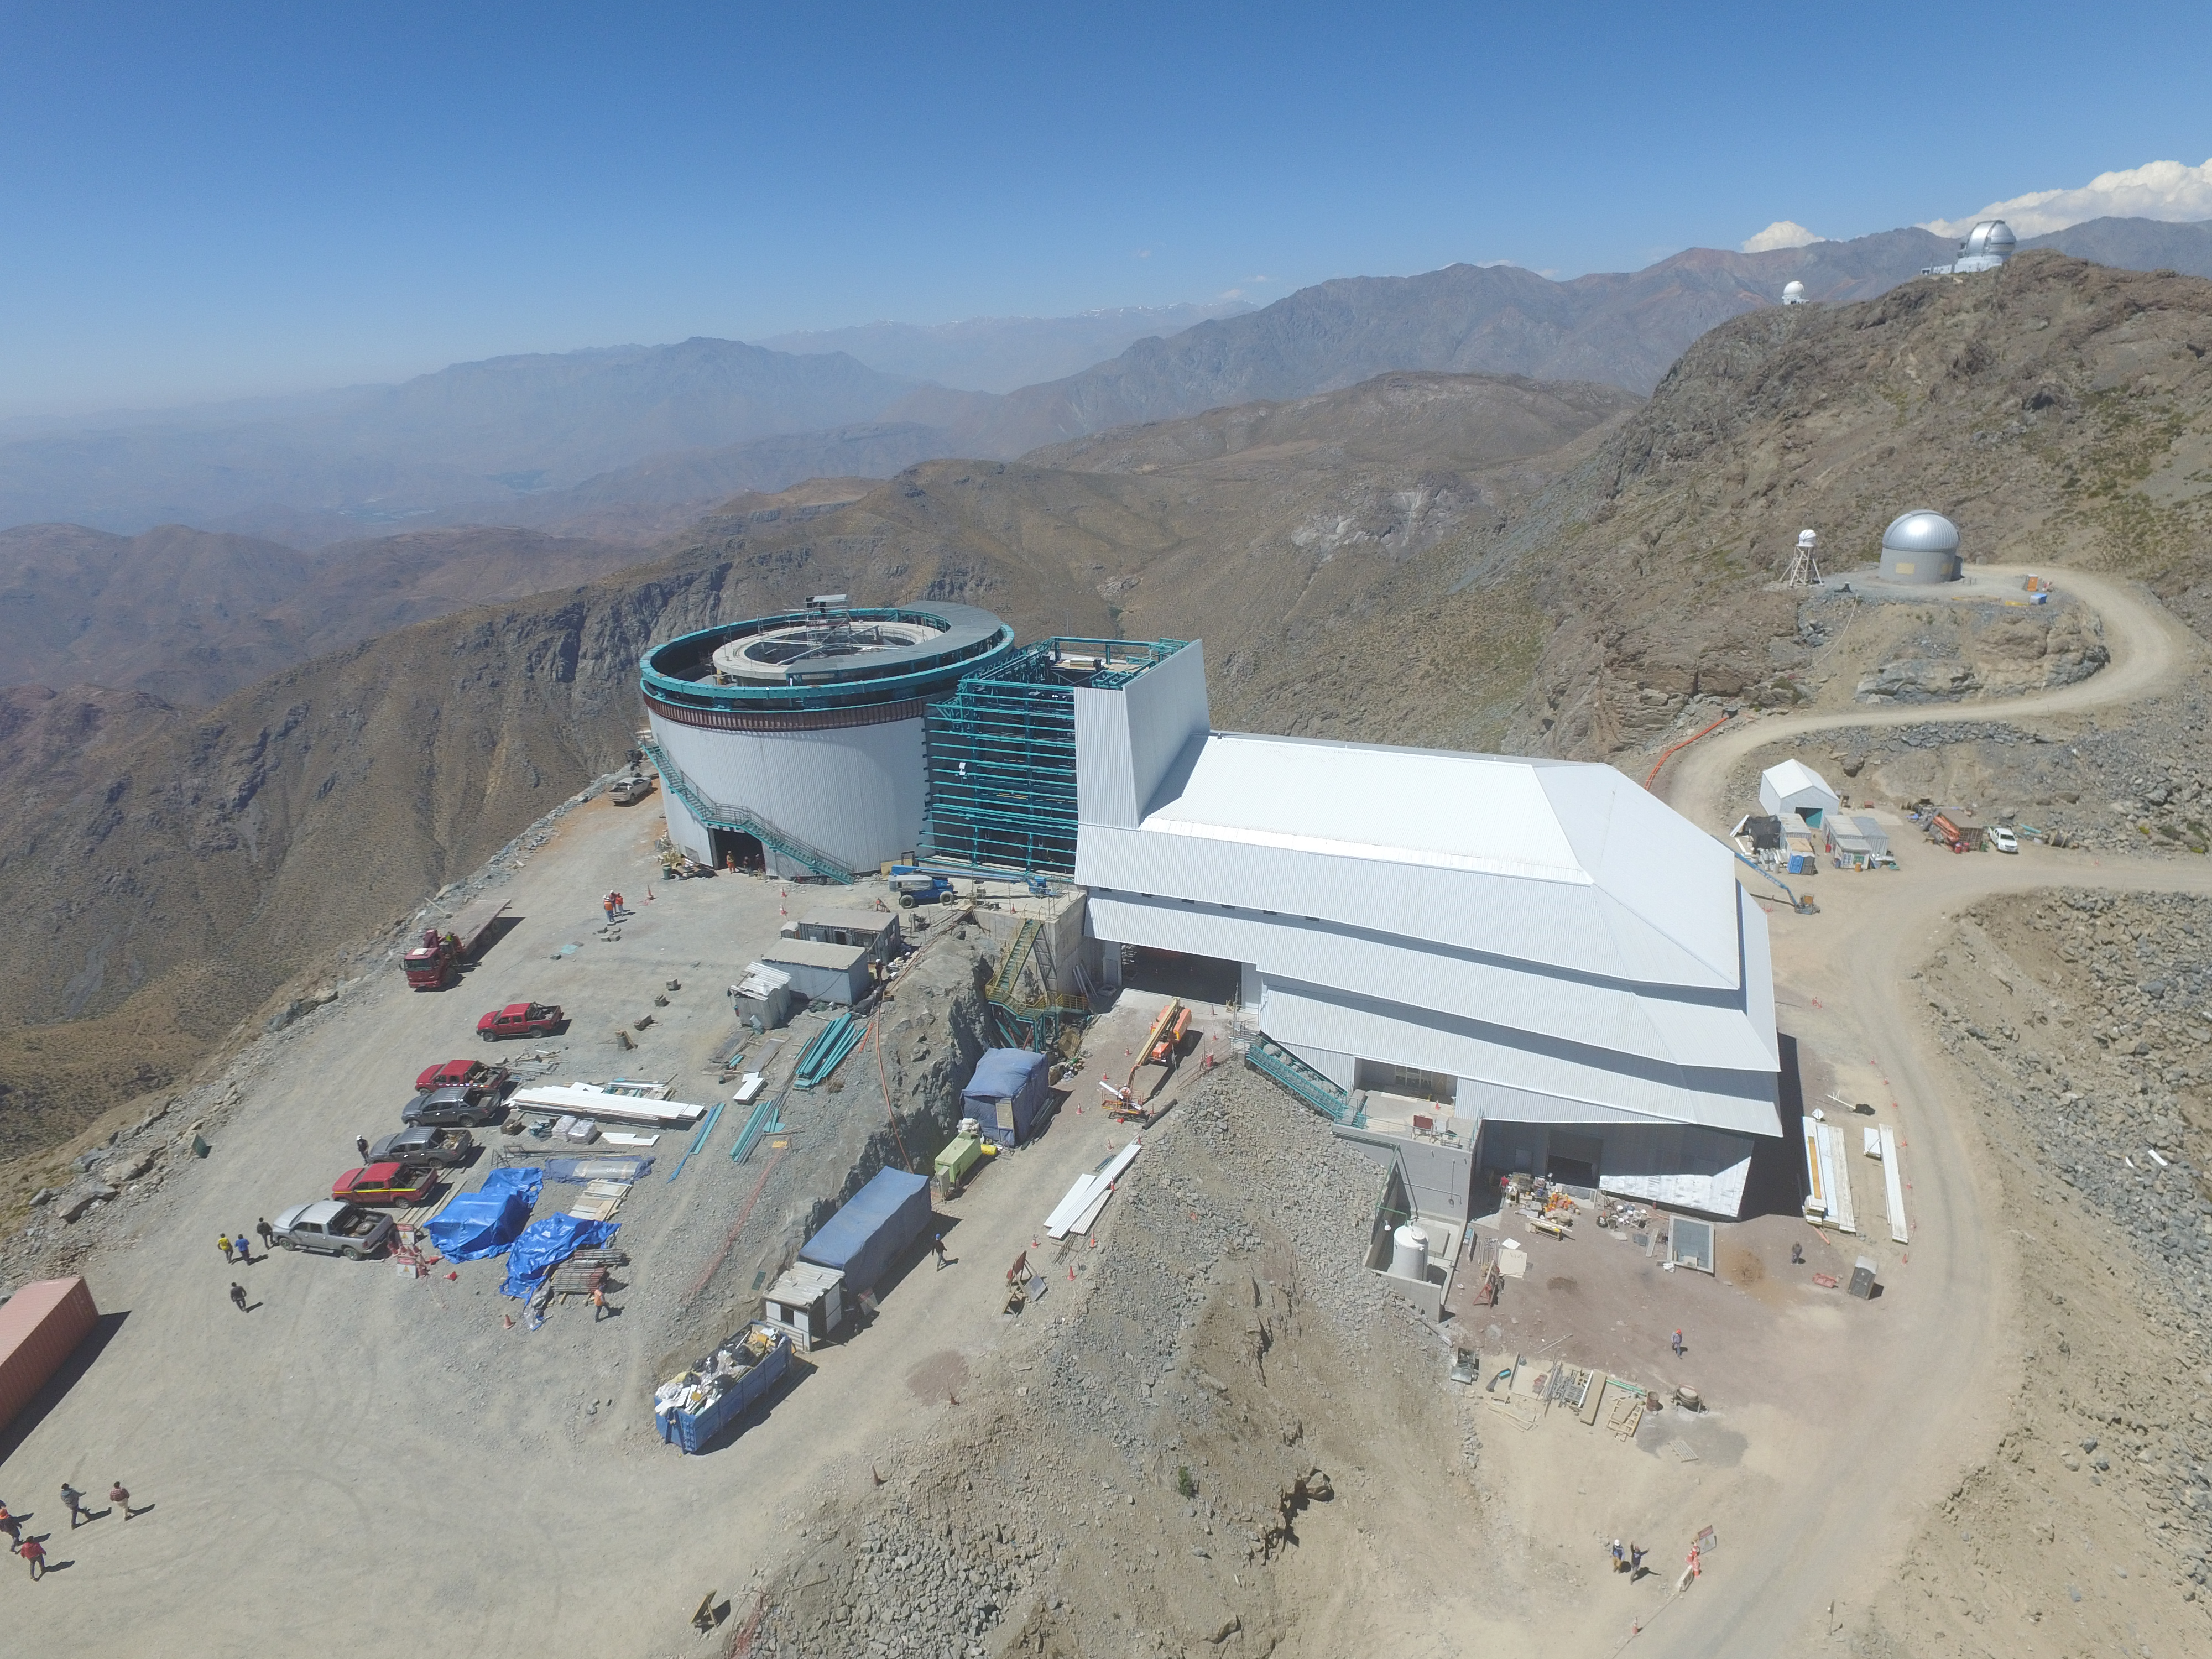

Drone Photo of LSST Facility and Environs December 2017

LSST Assembly Integration Verification (AIV) Manager Jacques Sebag submitted these aerial drone photos of the LSST facility, taken on December 28. The photos were taken after the LSST team collaborated with subcontractor Besalco to move the facility mobile roof to the flat area located on the north side of the lower enclosure. Congratulations to all for this achievement at the end of 2017!

Credit: Rubin Observatory/NSF/AURA